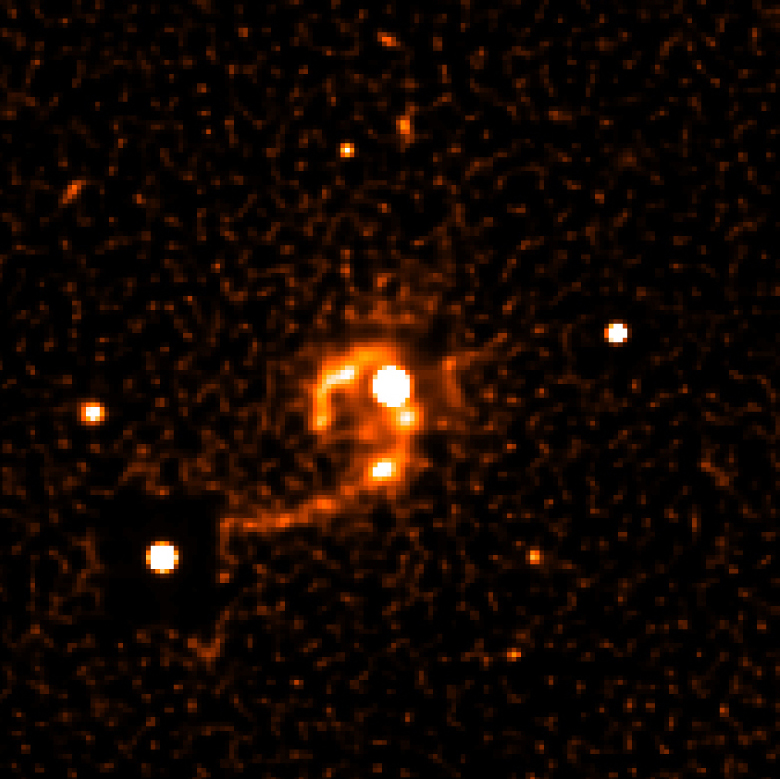

Quasar HE 1013-2136 with tidal tails

This photograph shows an image of the Quasar HE 1013-2136 (center) and its surroundings sharpened with a computer algorithm to bring out more details in the immediate neighbourhood of the quasar. Now numerous details can be recognized within the two tidal tails, including various knotty structures. In particular, a very close companion galaxy at 20,000 light-years projected distance to the quasar can now be seen (at the 5 o''clock position) that may be in gravitational interaction with the quasar host galaxy. Quasar activity is believed to be triggered by such dramatic events.

Technical information: this image has been processed by applying the Lucy algorithm with 15 iterations. The field shown measures 33 x 33 arcsec 2, or 540,000 x 540,000 light-years 2 projected at the distance of the quasar; 1 pixel = 0.2 arcsec. North is up and East is left.

Credit: ESO